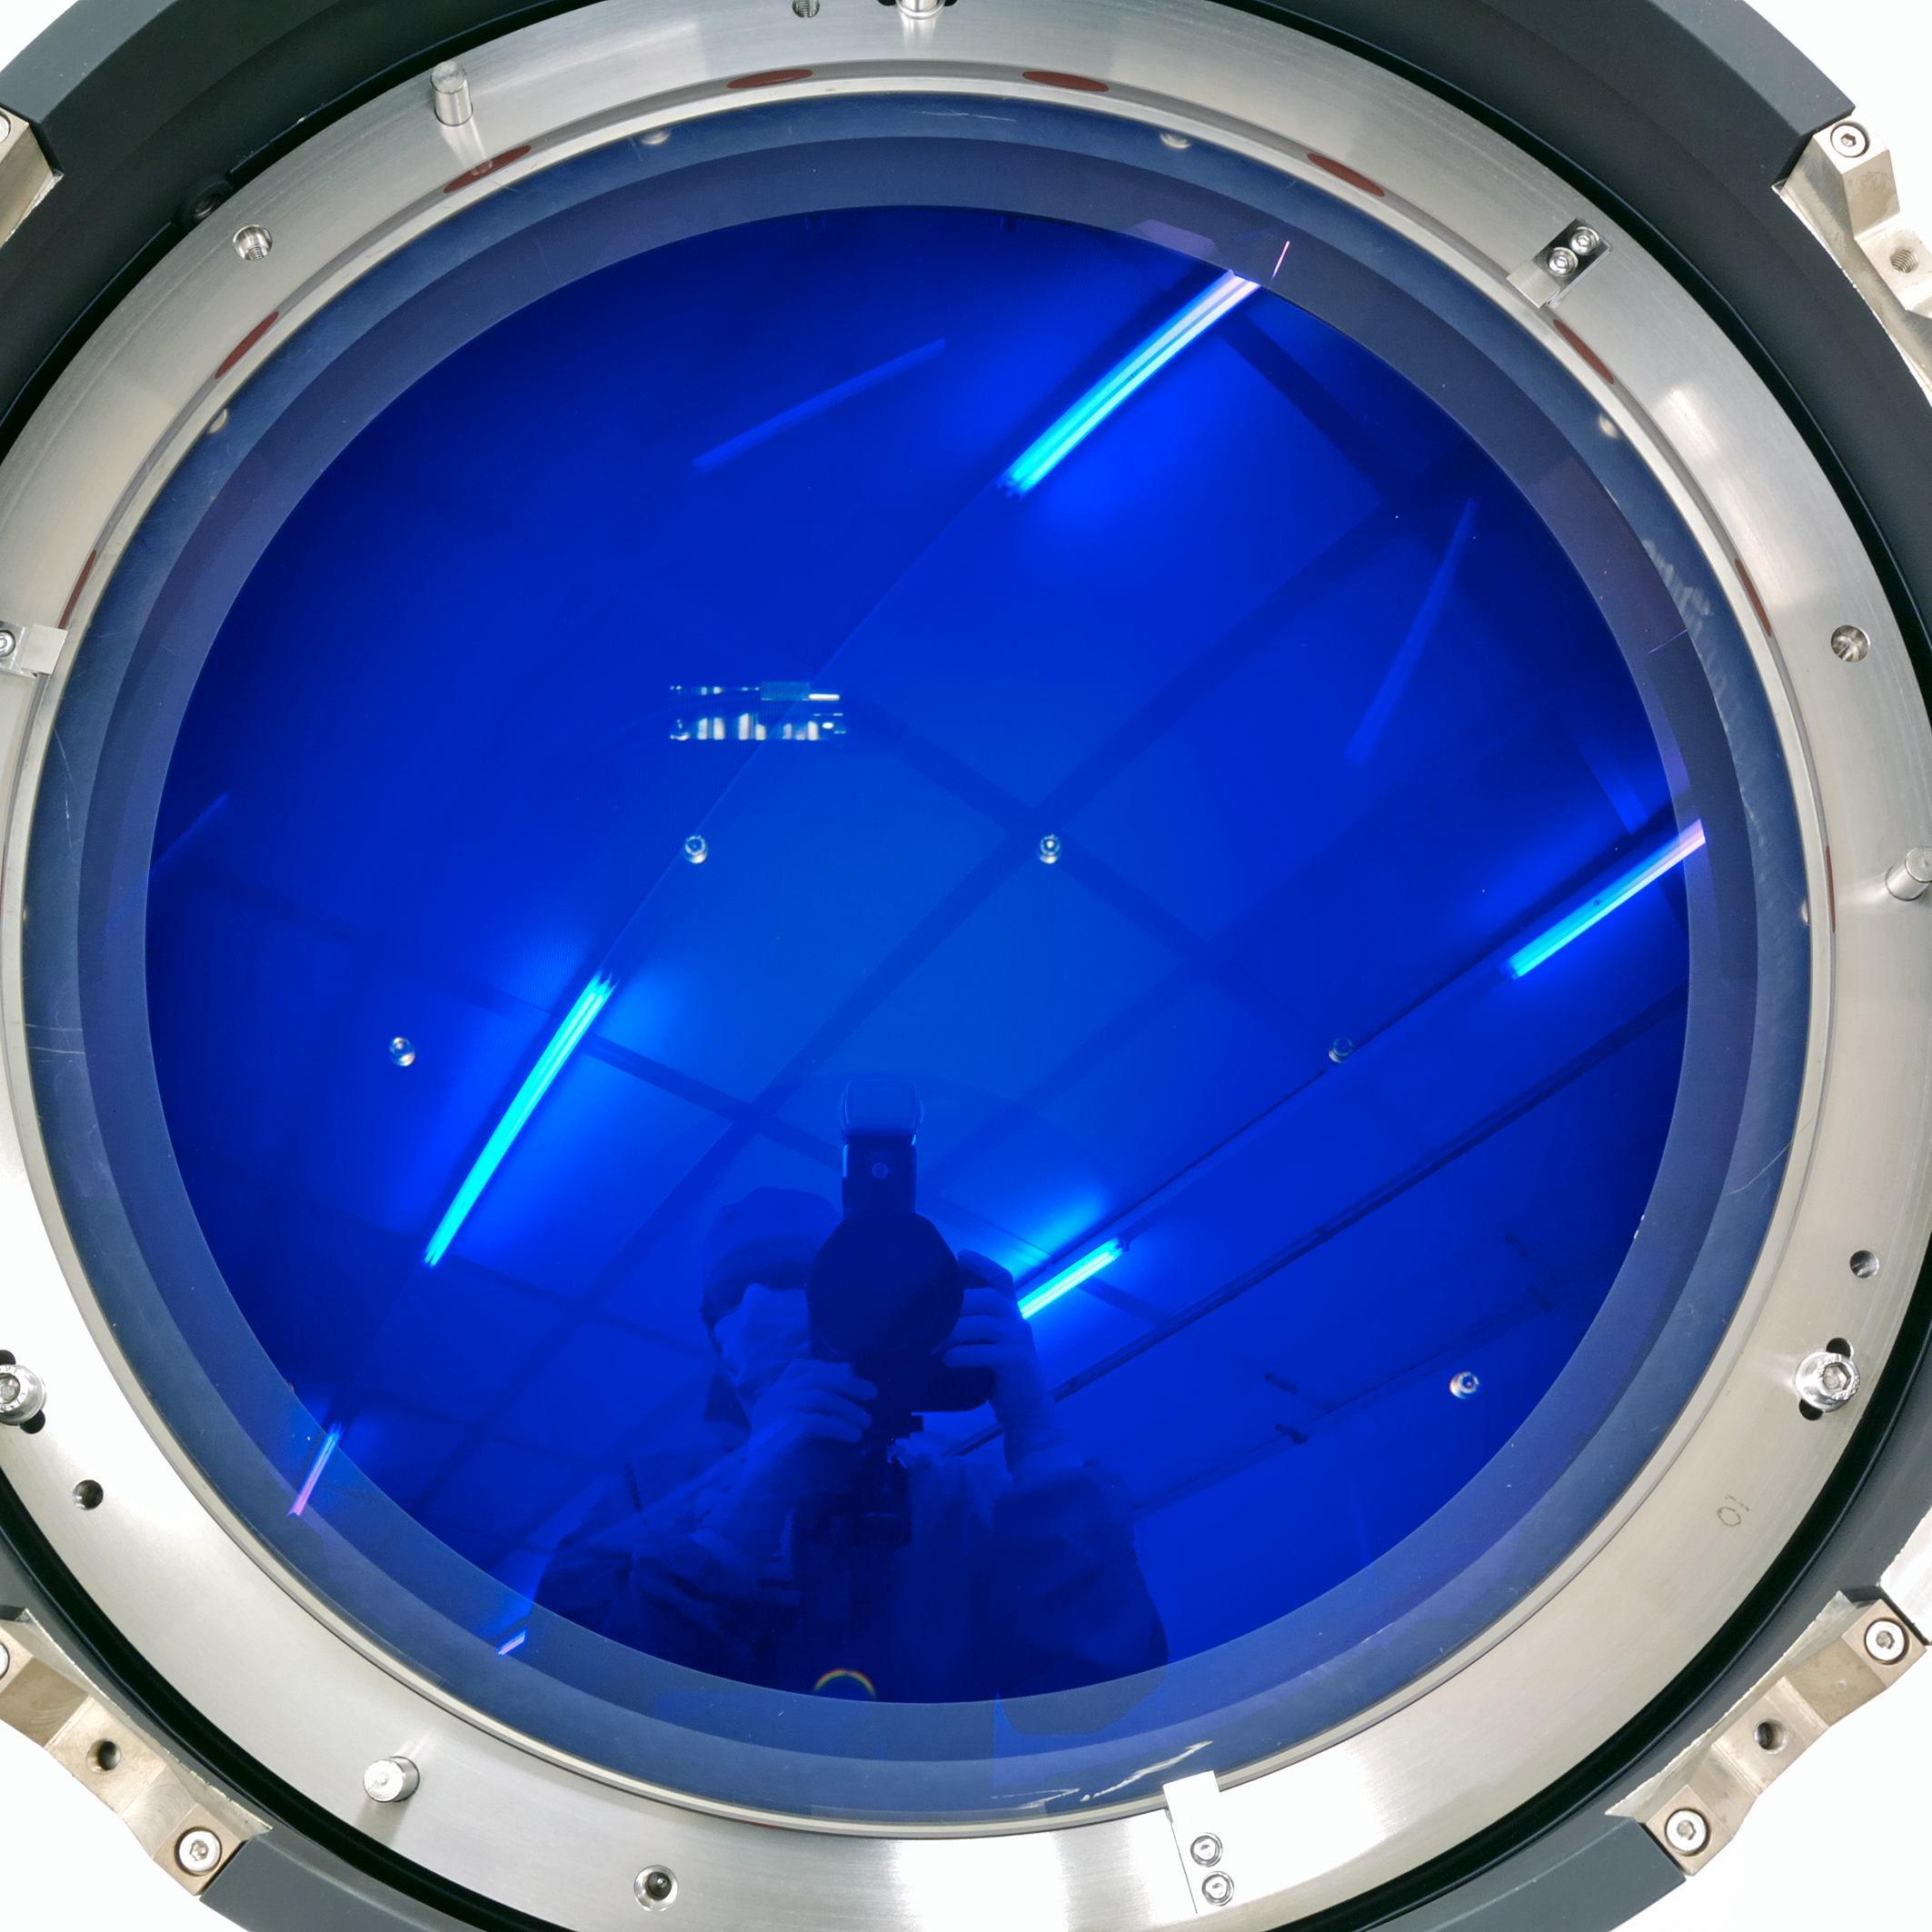

VLT 4LGSF OTA aspherical L2 lens

VLT 4LGSF OTA aspherical L2 lens The high wavefront quality and focus of the OTA is maintained thanks to a 380 mm diameter aspherical collimator lens. TNO has been developing freeform optics related technologies for more than years. Aspheres and freeforms are now used in many space, astronomy and semicon instruments, including the the OTA L2 lenses. The lens was polished at TNO's optical manufacturing facility, using a polishing robot. Key is the iterative loop between the manufacturing (deterministic polishing or diamond turning) and the absolute metrology of the NANOMEFOS machine. This allows for rapid and efficient manufacturing, since no dedicated measurement setup has to be made. All equipment is capable of handling optics ranging from flat to freeform and from convex to concave, up to 500 mm diameter. Link: www.tno.nl/vlt4lgsf

Credit: TNO/ESO/Fred Kamphues